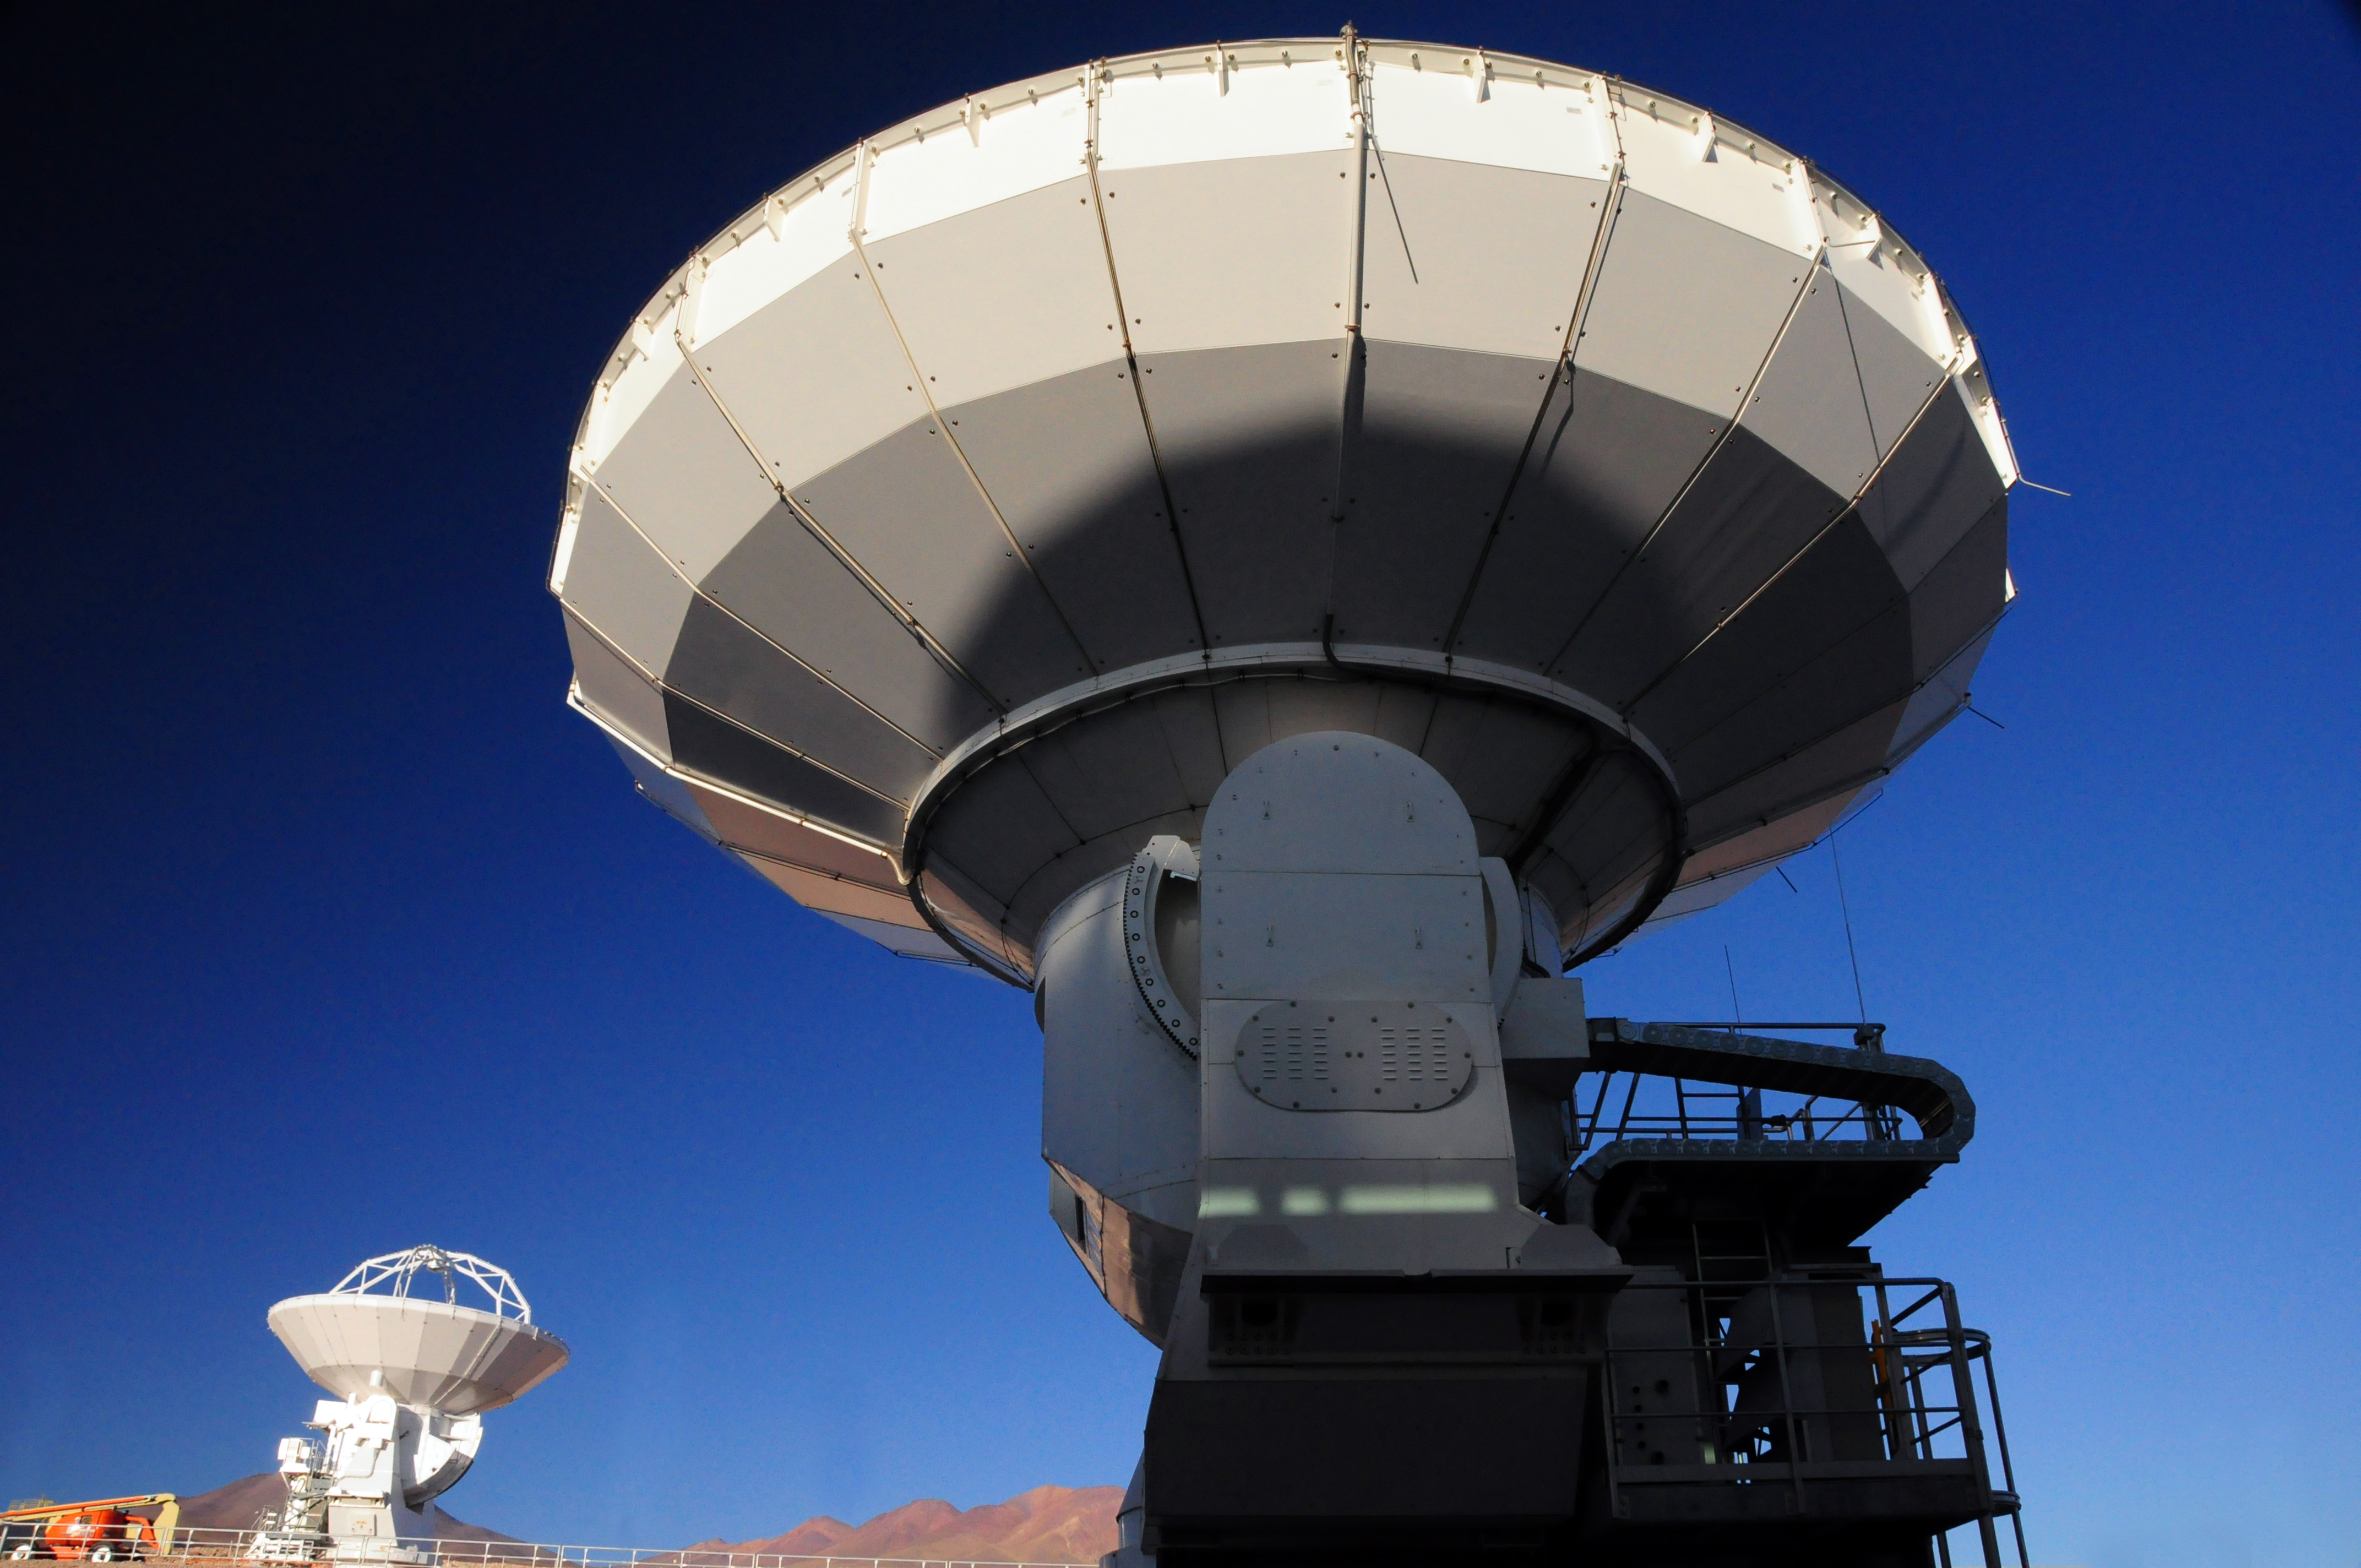

Antennas being tested

Antennas being tested before going up to the high site.

Credit: Ralph Bennett - ALMA (ESO/NAOJ/NRAO)